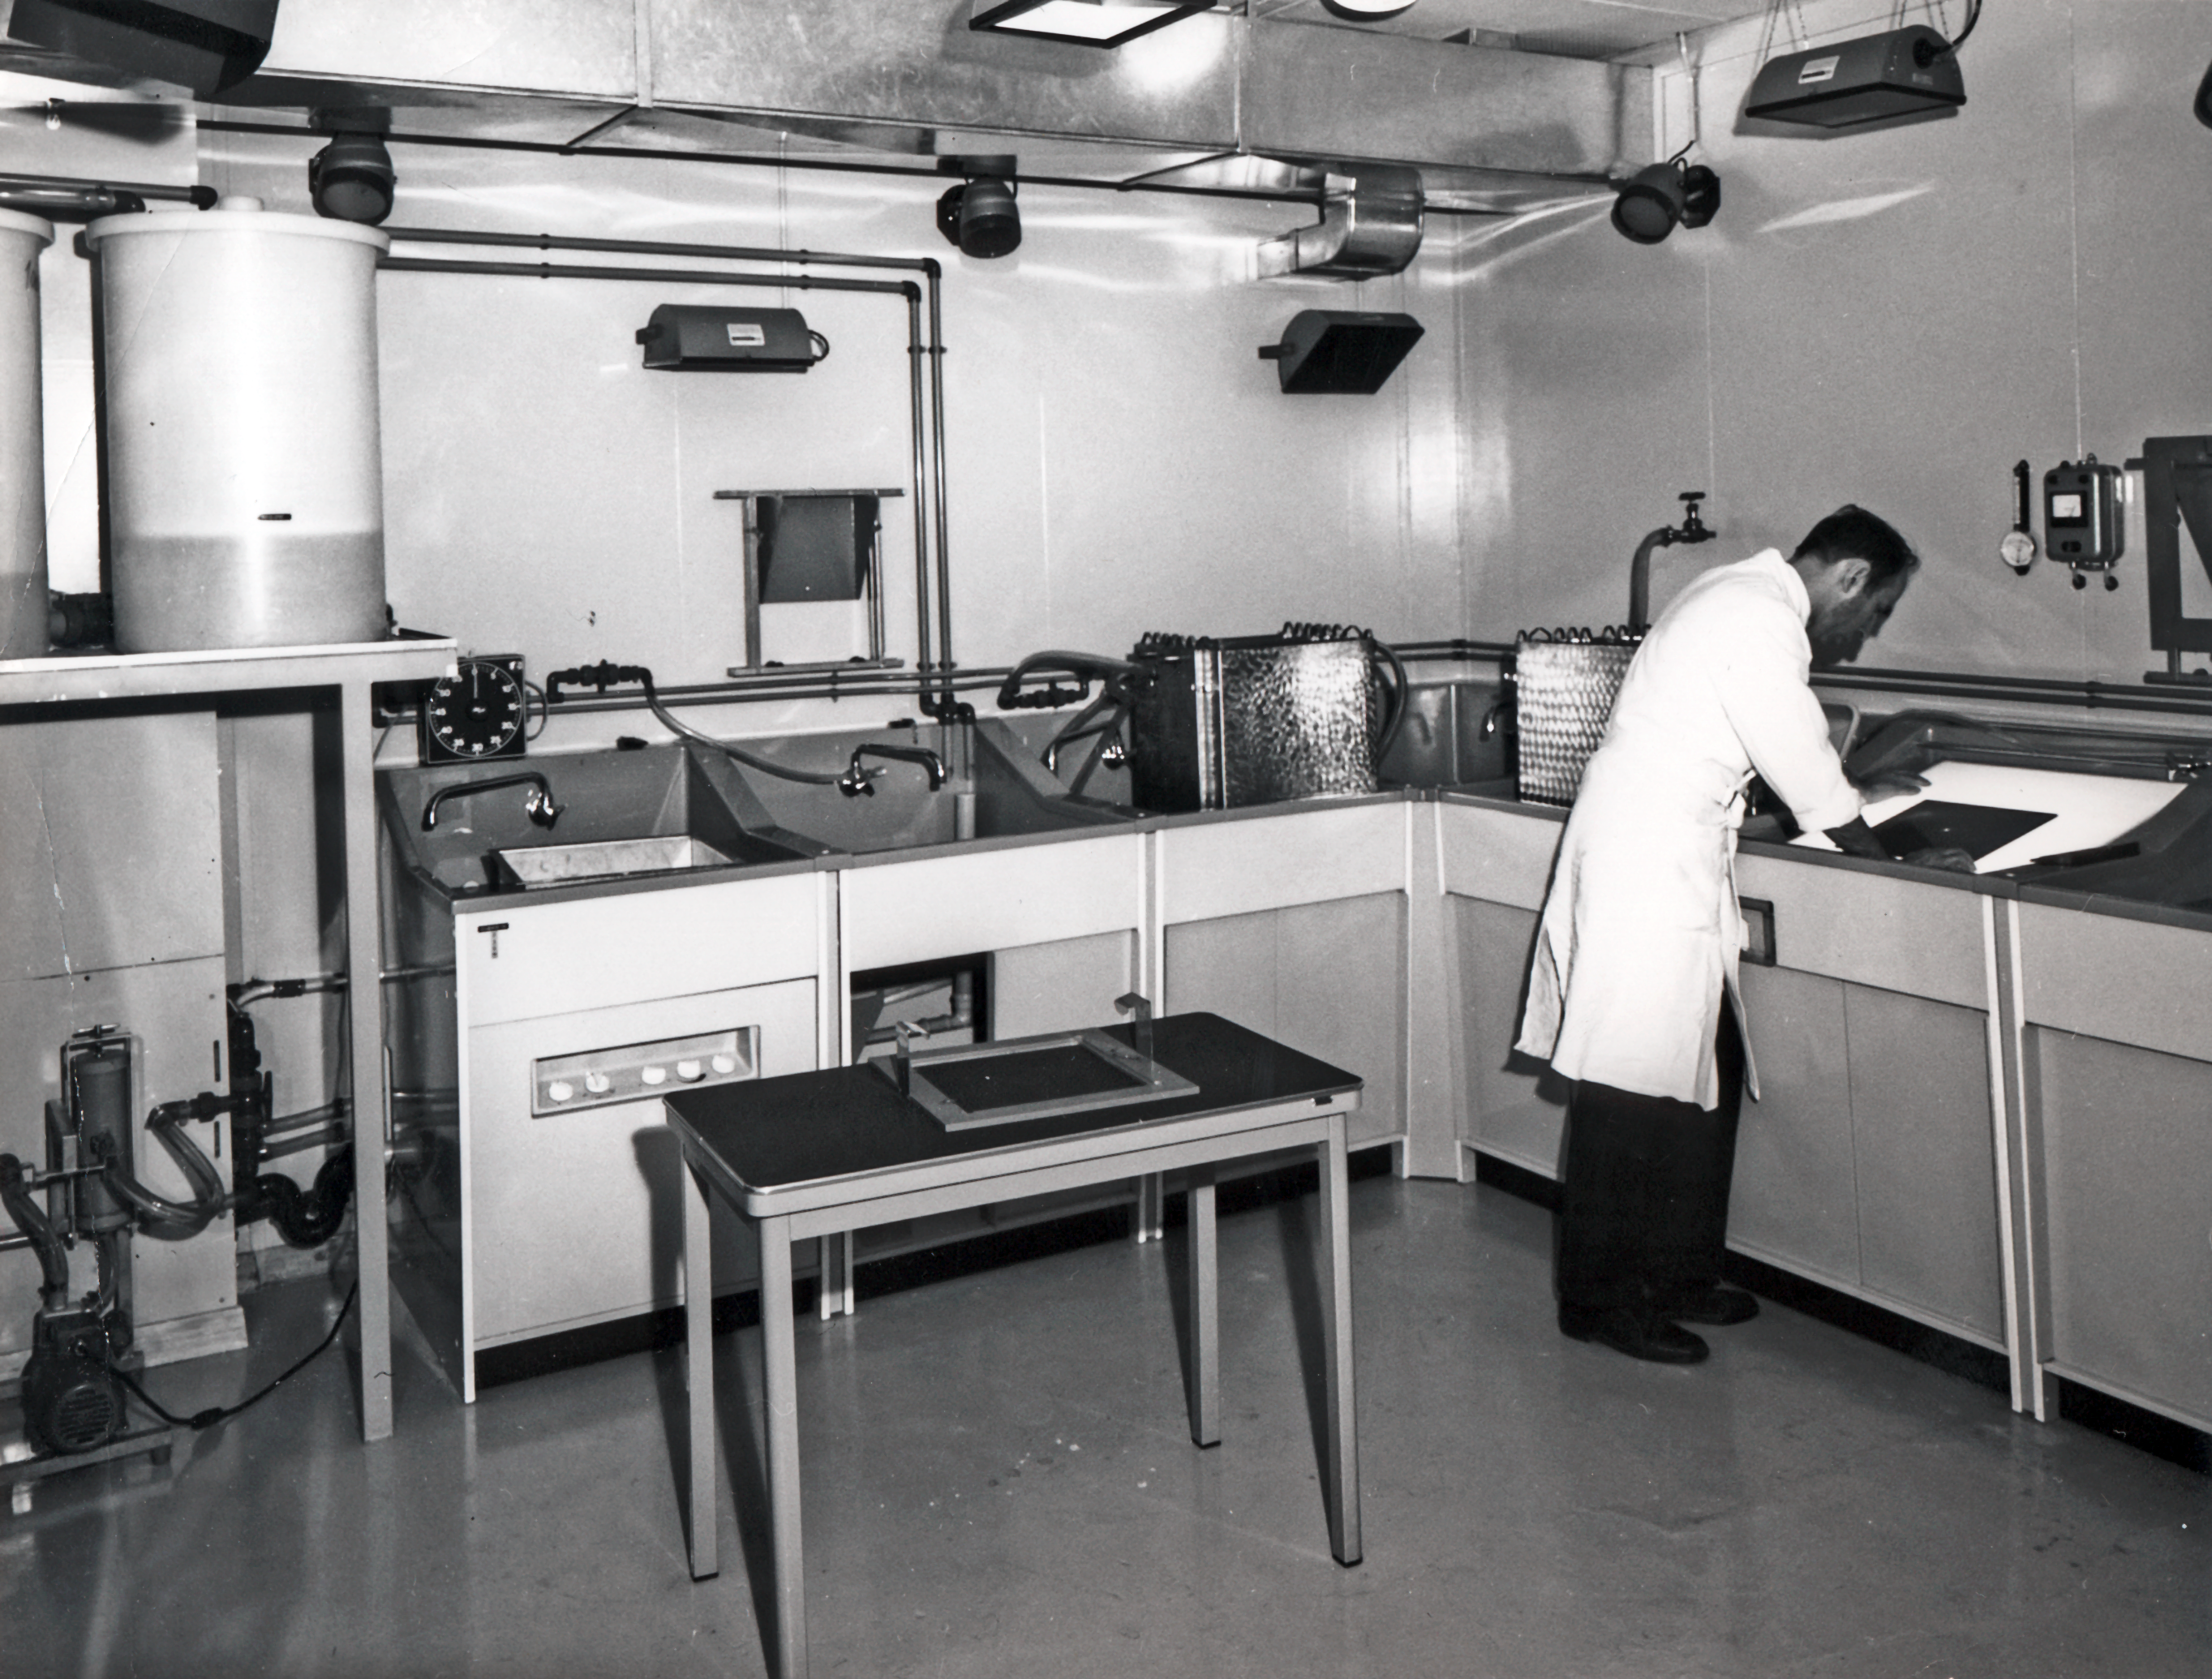

The Sky Atlas Laboratory at CERN

Bernard Dumoulin inspecting a processed plate at the Sky Atlas Laboratory at CERN.

Credit: ESO